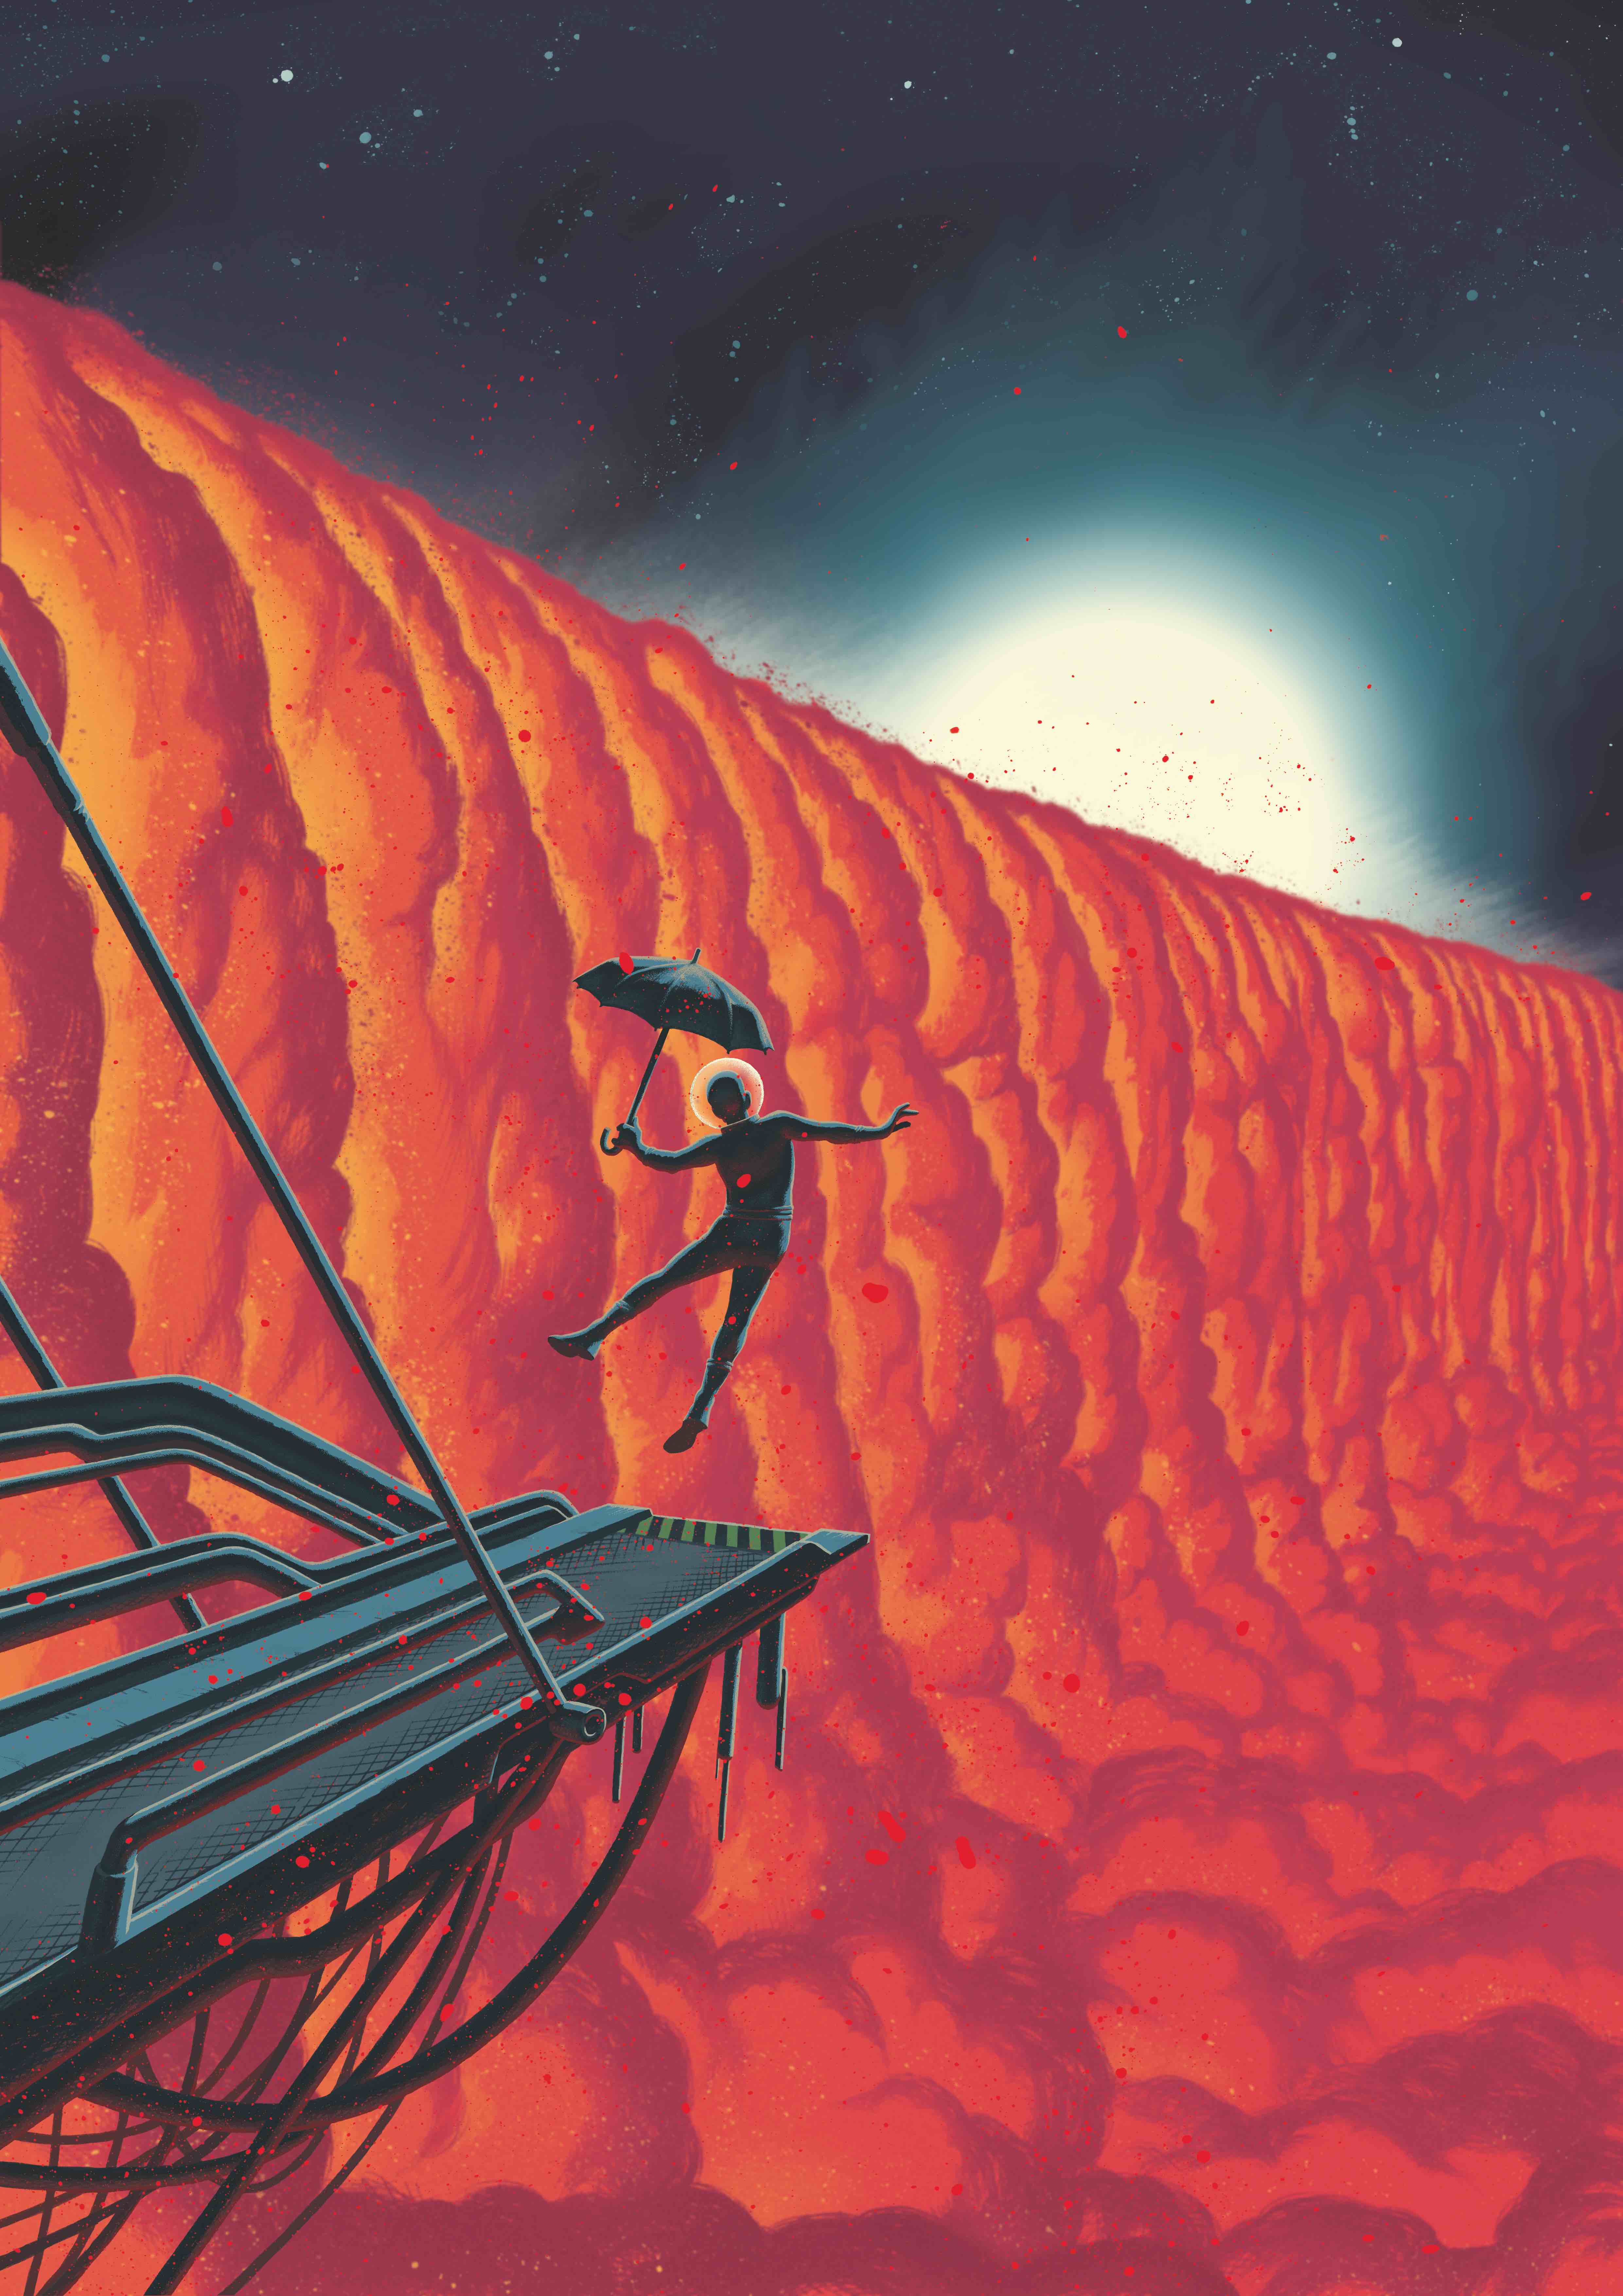

Another artist’s impression of WASP-76 b

This comic-book-style illustration by Swiss graphic novelist Frederik Peeters shows a close-up view of the evening border of the exoplanet WASP-76 b. The ultra-hot giant exoplanet has a day side where temperatures climb above 2400 degrees Celsius, high enough to vaporise metals. Strong winds carry iron vapour to the cooler night side where it condenses into iron droplets.

Theoretical studies show that a planet, like WASP-76 b, with an extremely hot day side and colder night side would have a gigantic condensation front in the form of a cloud cascade at its evening border, the transition from day to night, as depicted here.

Credit: Frederik Peeters (https://frederikpeeters.tumblr.com/)